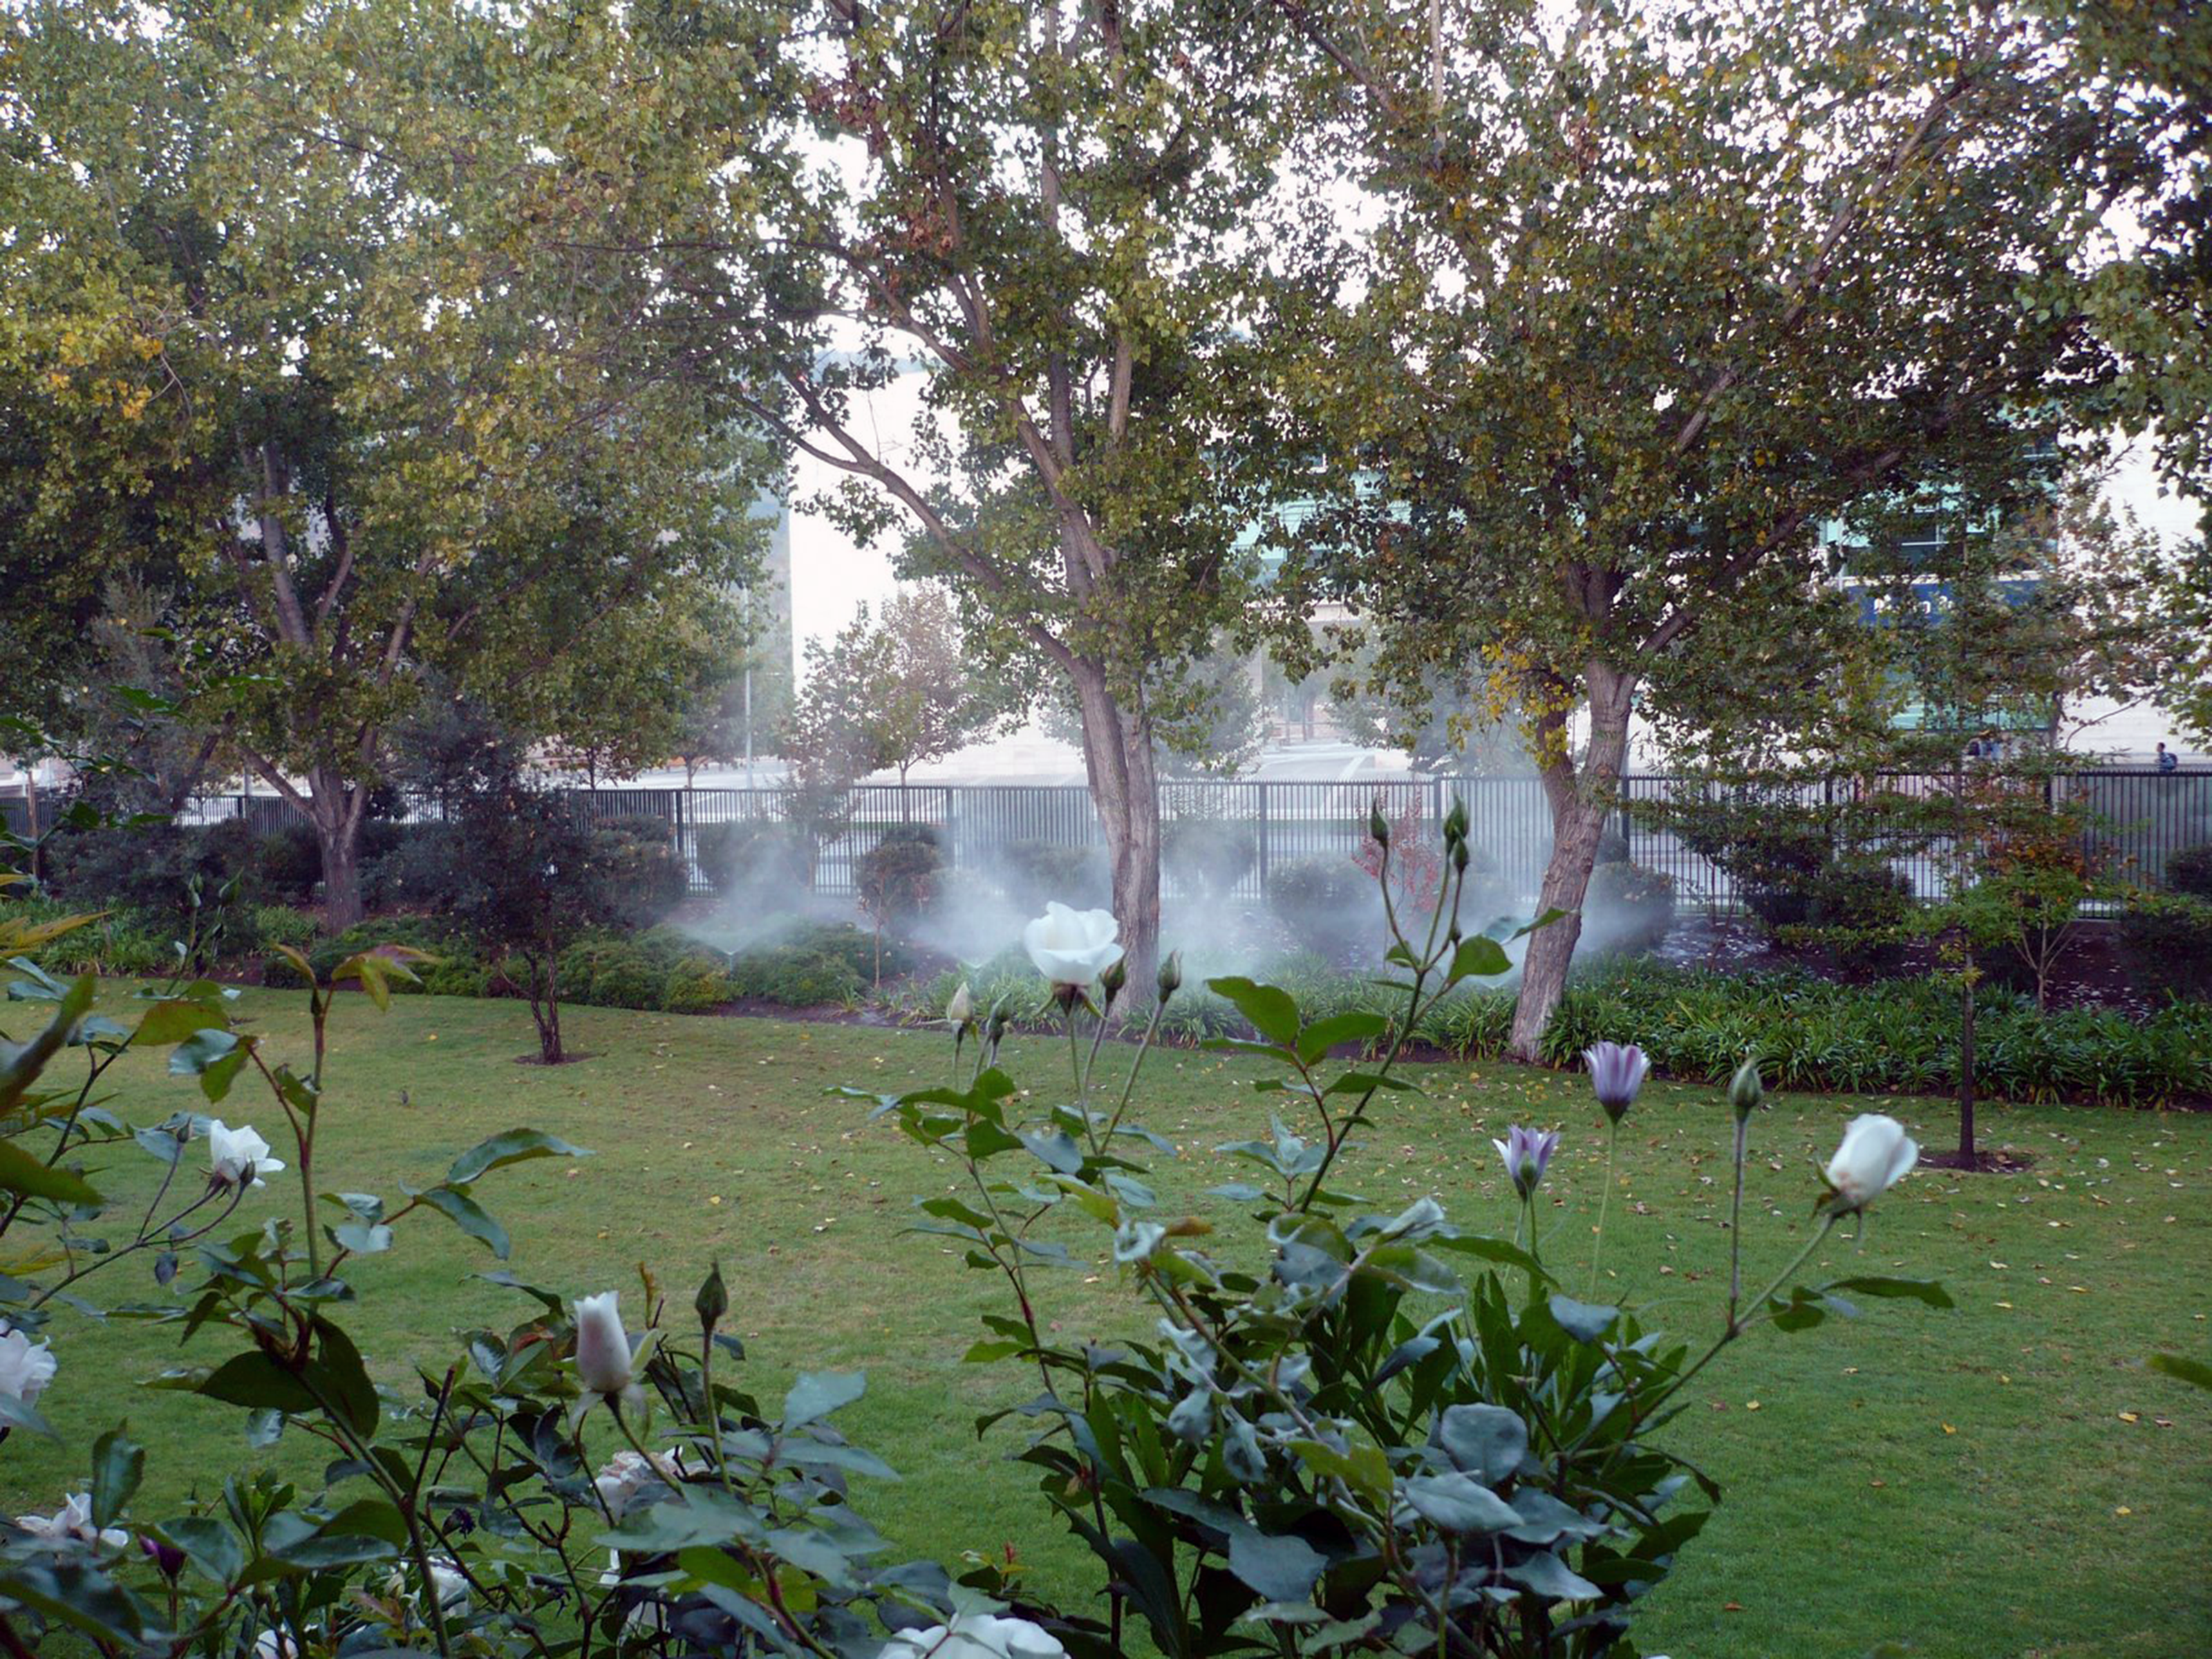

Vitacura gardens

Gardens at ESO's Vitacura site.

Credit: ESO/A. Triat